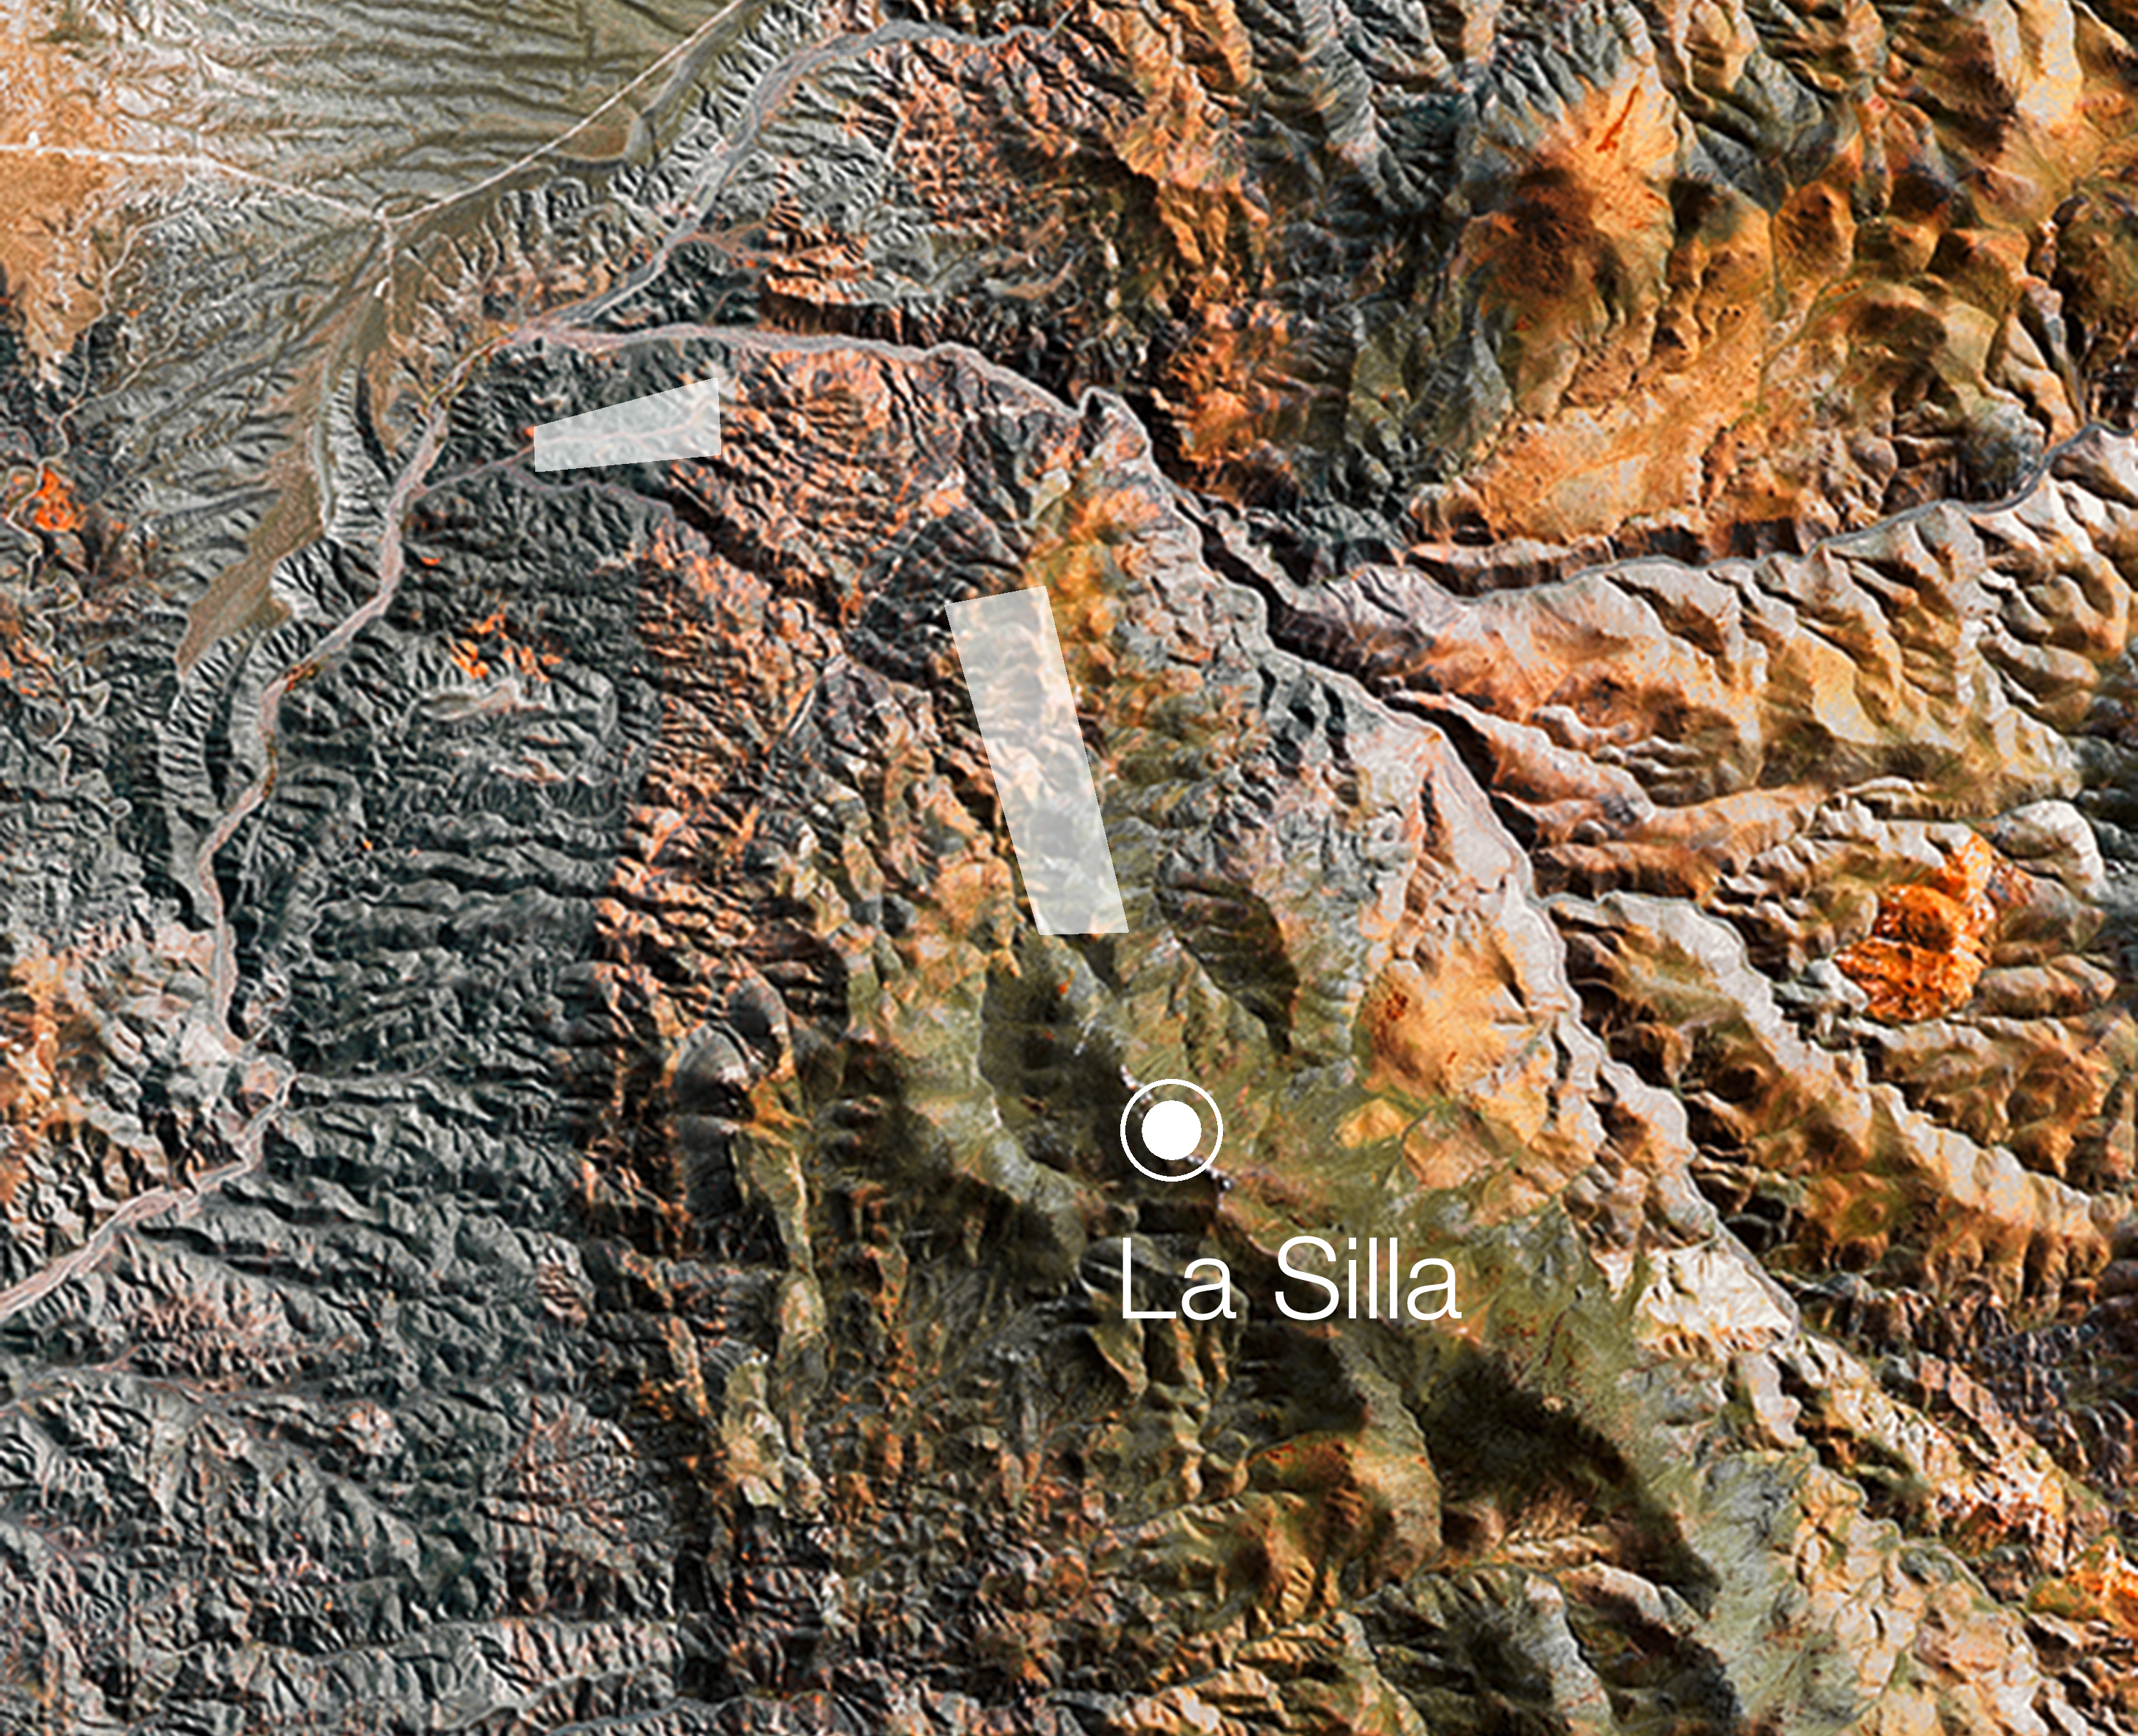

Solar farm at the La Silla Observatory

As part of its green initiatives, ESO has signed an agreement with the Chilean company, Astronomy and Energy (a subsidiary of the Spanish LKS Group), to install a solar farm at the La Silla Observatory. ESO has been working on green solutions for supplying energy to its sites for several years, and these are now coming to fruition. Looking to the future, renewables are considered vital to satisfy energy needs in a sustainable manner.

The two areas tentatively selected for the solar farm are shown here.

Credit: ESO